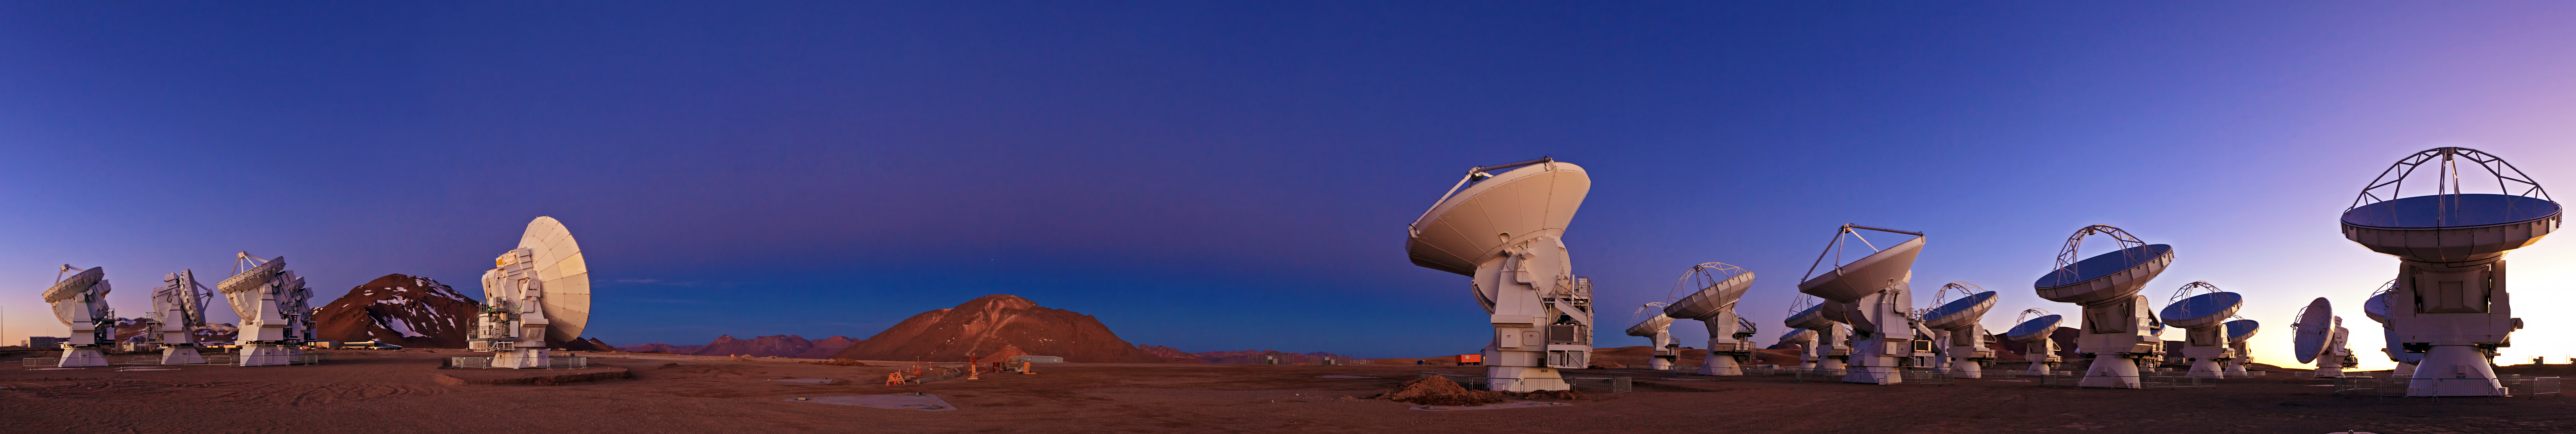

ALMA and Chajnantor at Twilight

Thanks to ESO’s Photo Ambassadors we can enjoy sensational images taken at the ESO sites on the remote mountaintops of Chile. Babak Tafreshi has captured this fine panoramic view of the antennas of the Atacama Large Millimeter/submillimeter Array (ALMA) at twilight. Resembling a frame from a science fiction movie, the technological spectacle of ALMA against the raw natural power of the landscape on the Chajnantor Plateau, 5000 metres above sea level, results in fascinating images like this one.

There are a few details you shouldn't miss in this panoramic photo of ALMA (seen more clearly in the zoomable version), all lying between the two groups of antennas: the "Earth's shadow" and "Belt of Venus" phenomena, visible as the dark blue and light pink bands stretching across the sky, and the planet Jupiter, seen right above the mountain in the background.

ALMA, an international astronomy facility, is a partnership of Europe, North America and East Asia in cooperation with the Republic of Chile. ALMA construction and operations are led on behalf of Europe by ESO, on behalf of North America by the National Radio Astronomy Observatory (NRAO), and on behalf of East Asia by the National Astronomical Observatory of Japan (NAOJ). The Joint ALMA Observatory (JAO) provides the unified leadership and management of the construction, commissioning and operation of ALMA.

Credit: ESO/B. Tafreshi (twanight.org)